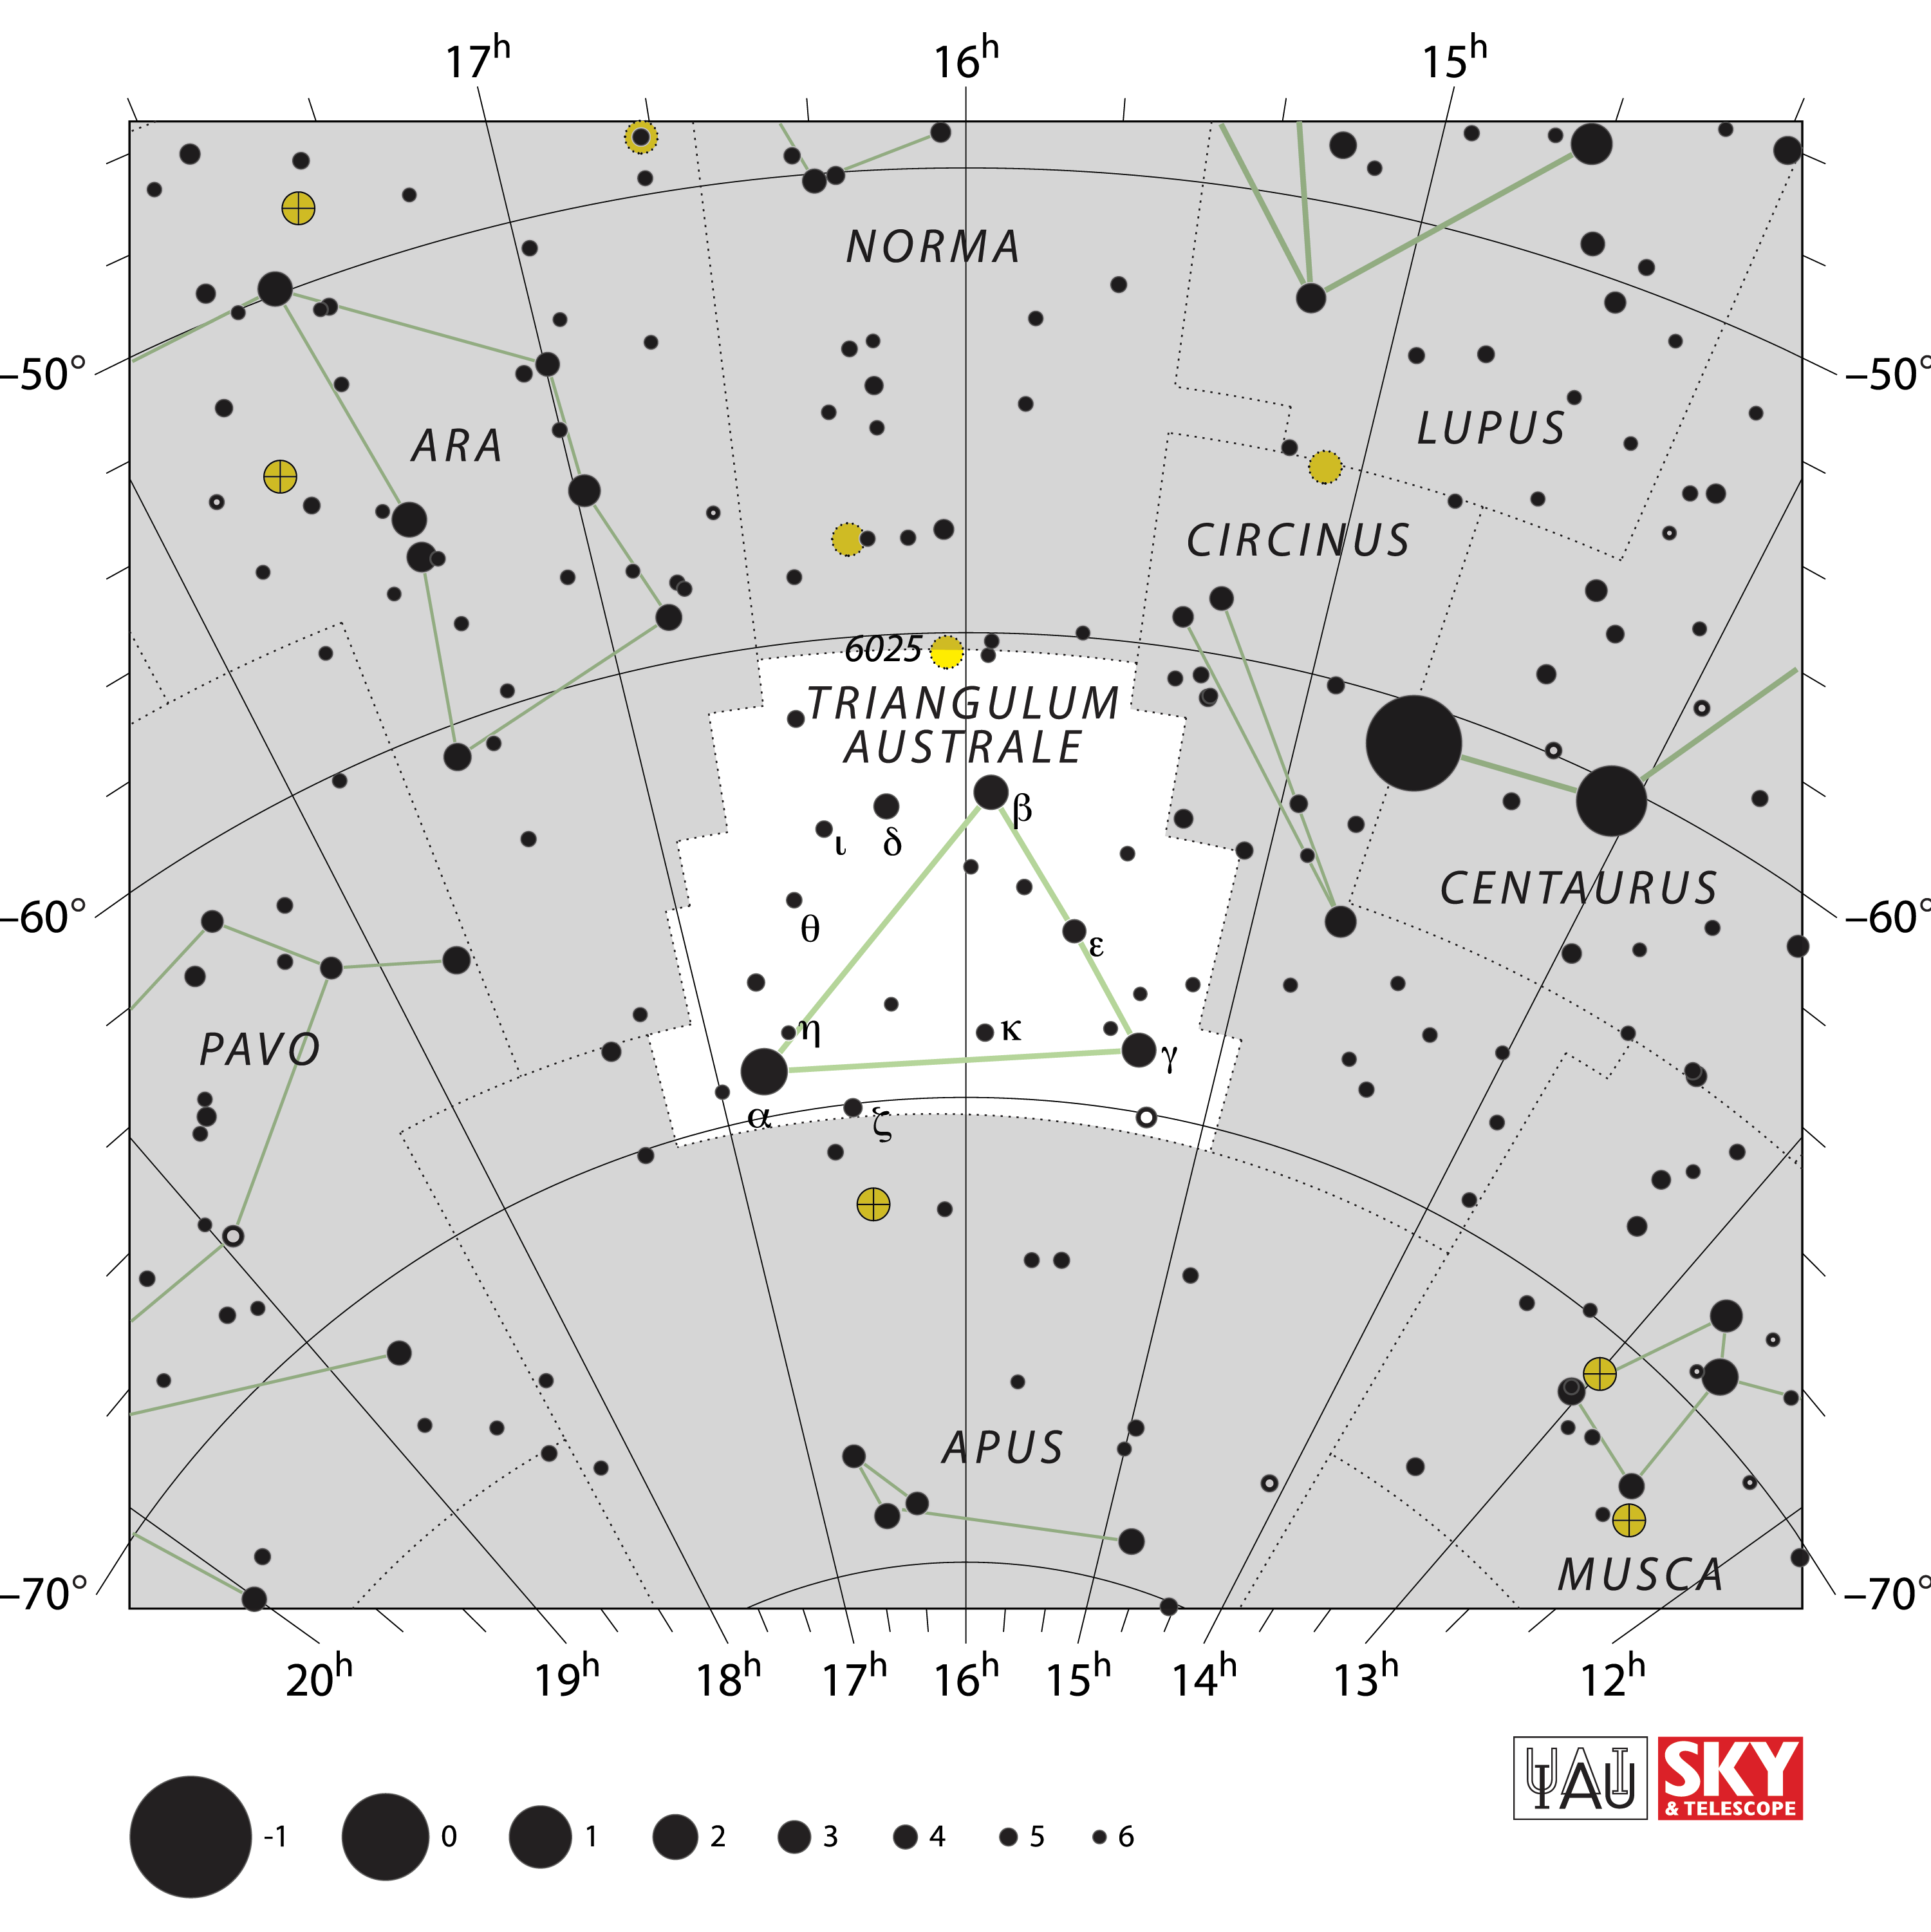

Triangulum Australe

Credit: IAU and Sky & Telescope